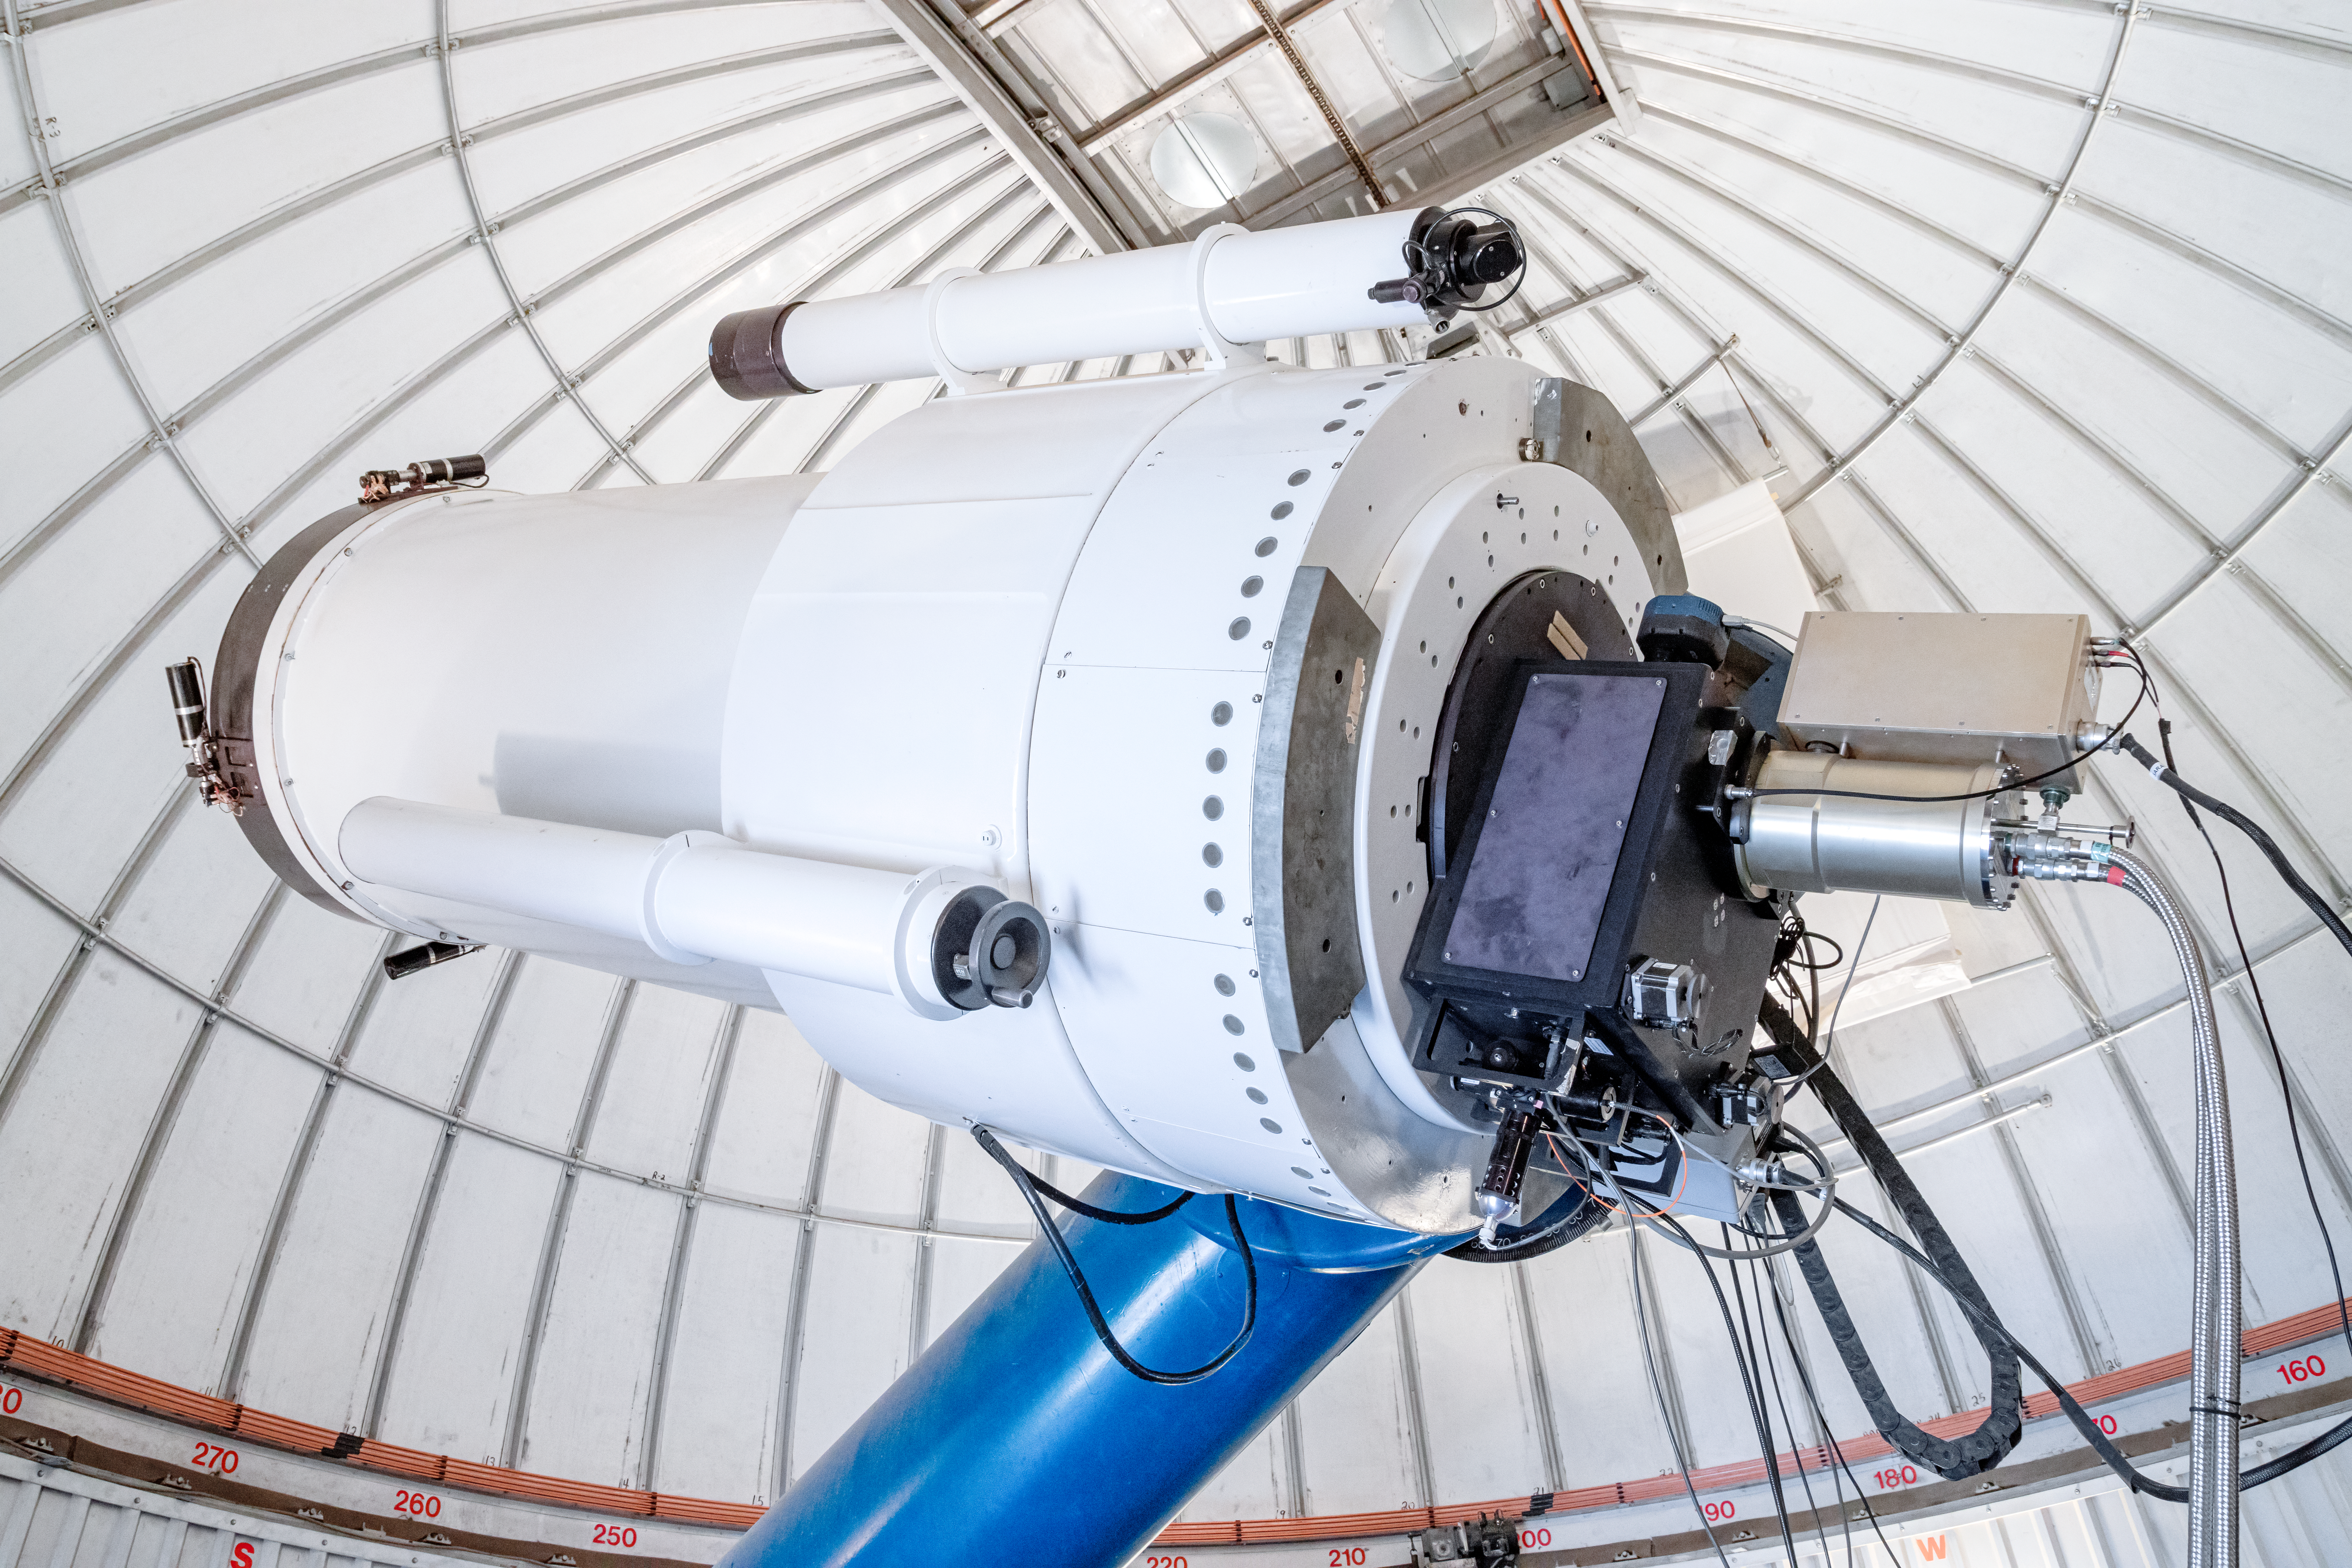

SARA Kitt Peak Telescope

The interior of the SARA Kitt Peak Telescope on Kitt Peak National Observatory in Arizona.

Credit: KPNO/NOIRLab/NSF/AURA/T. Matsopoulos